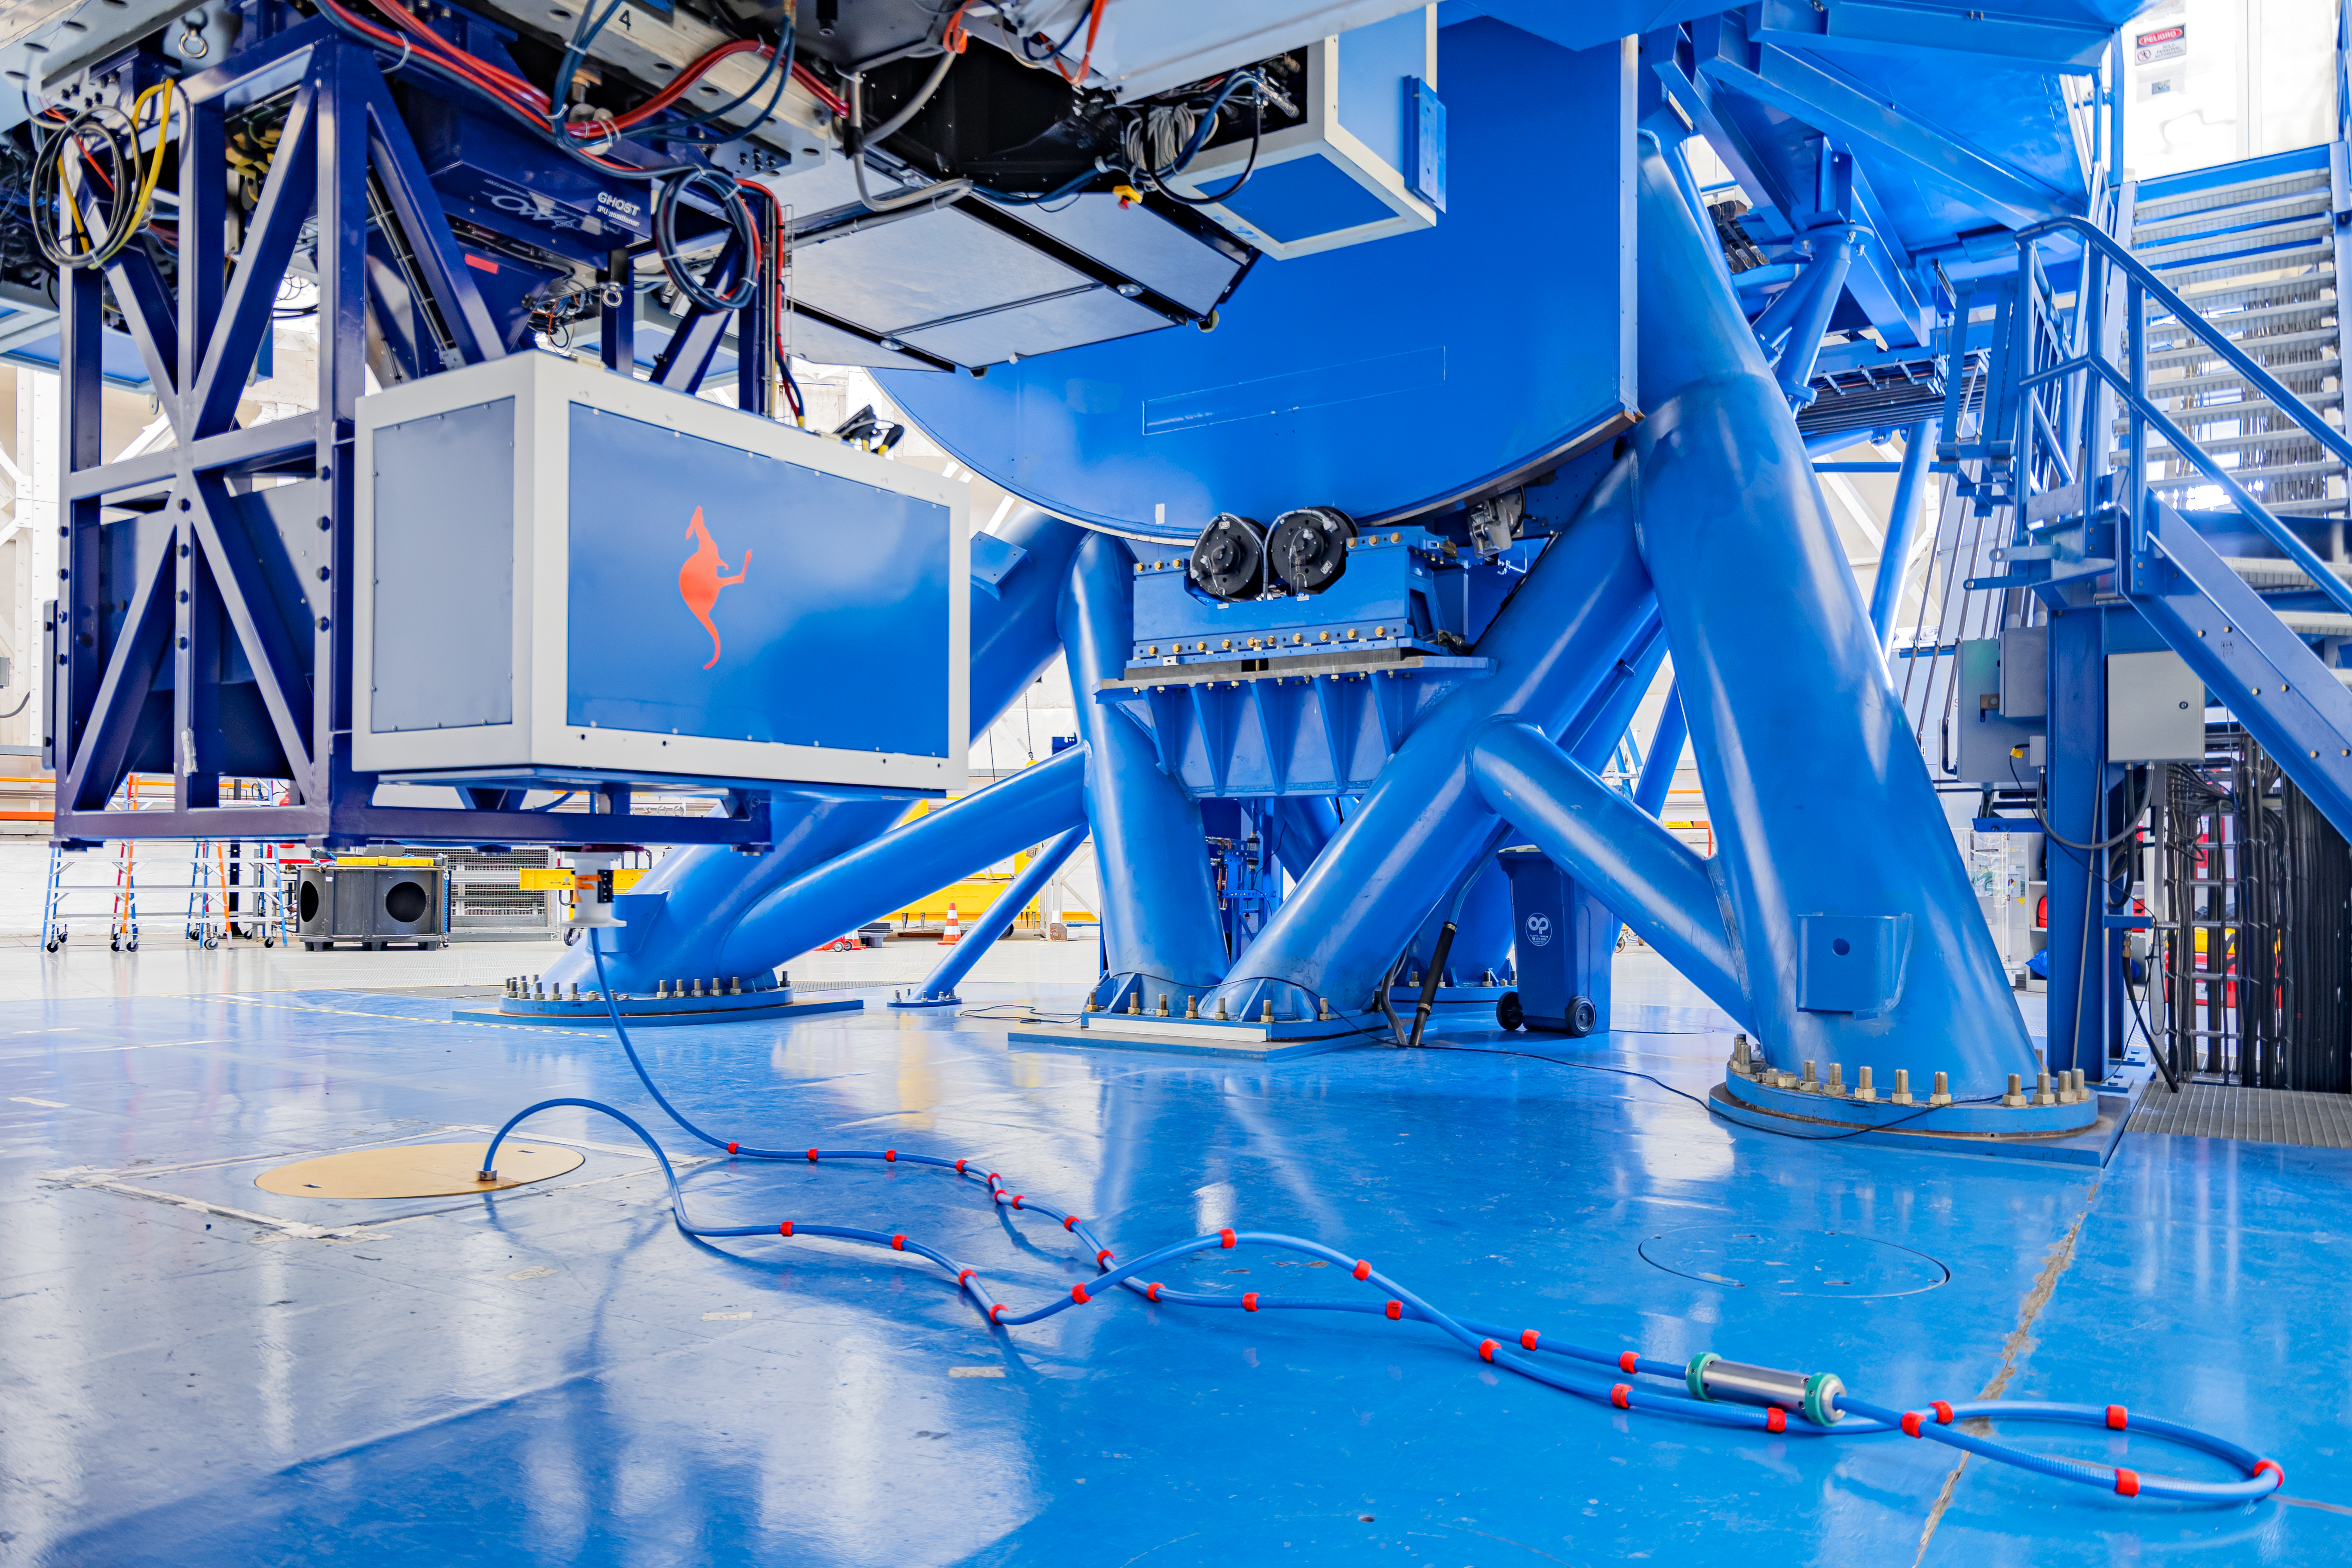

GHOST on Gemini South

The base and instruments of the Gemini South telescope on Cerro Pachón in Chile.

Credit: International Gemini Observatory/NOIRLab/NSF/AURA/M. Paredes